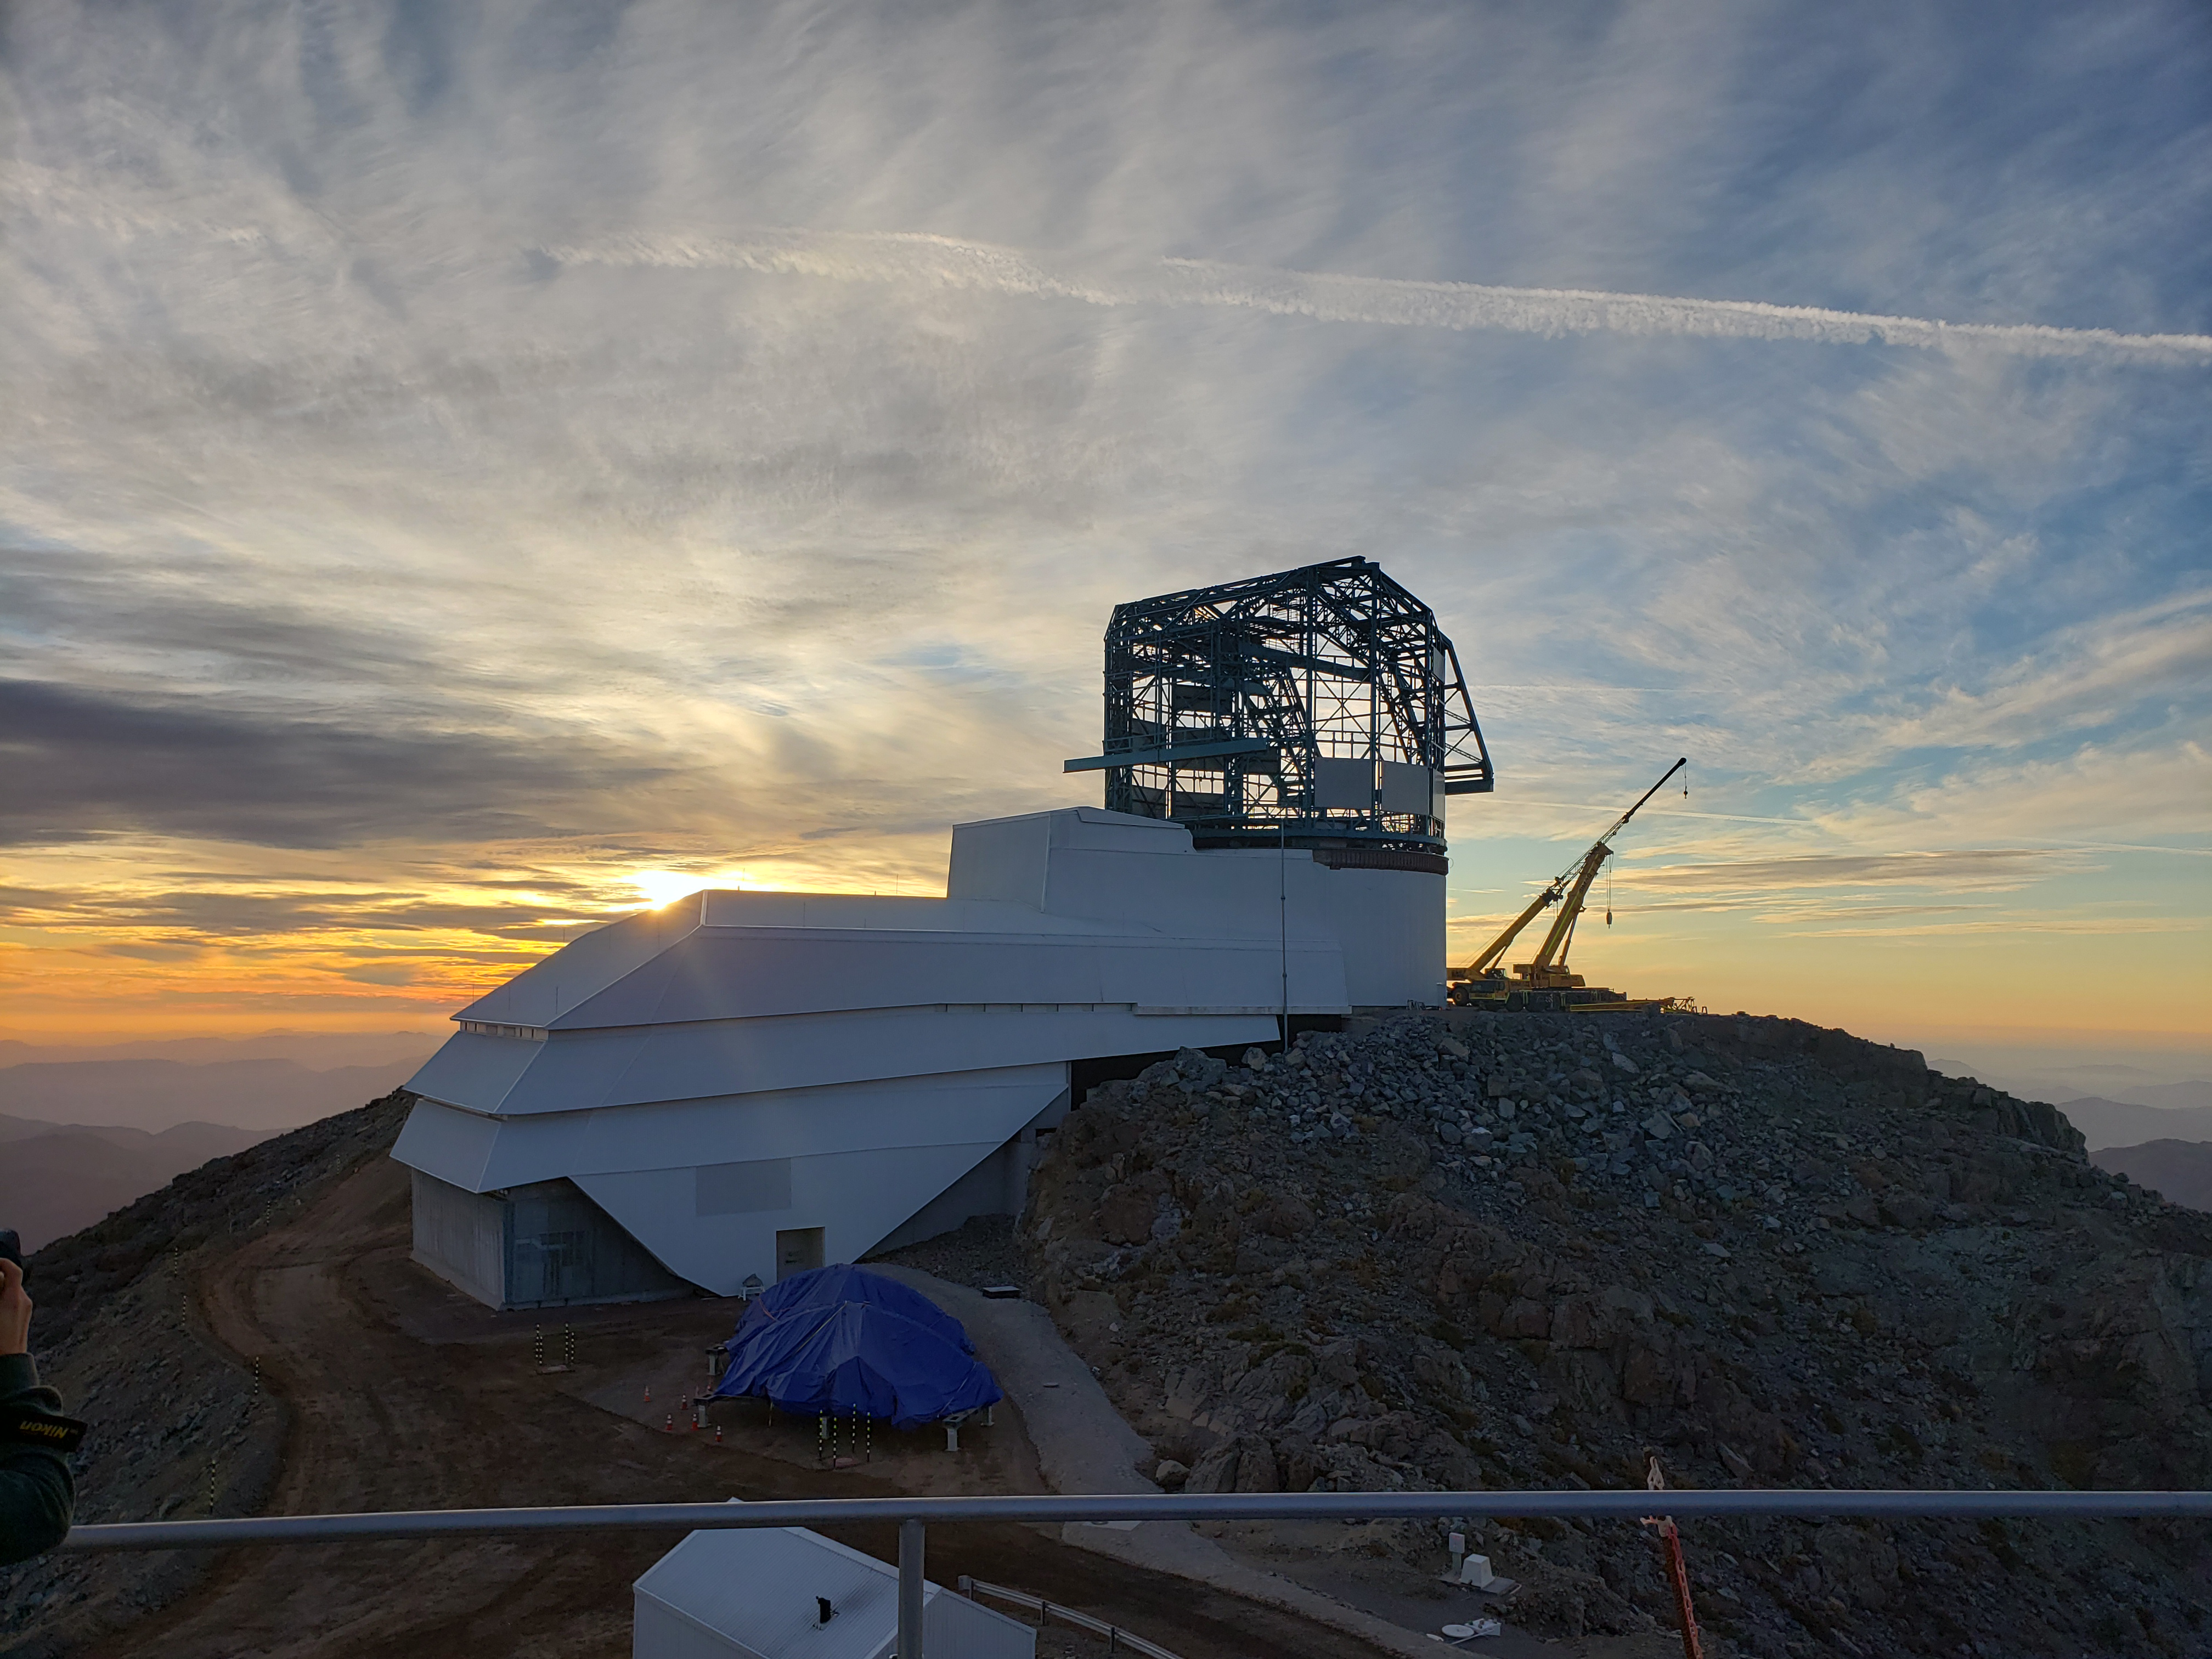

Summit Construction Progress October 2019

General overview photos of recent progress on the summit.

Credit: Rubin Observatory/NSF/AURA